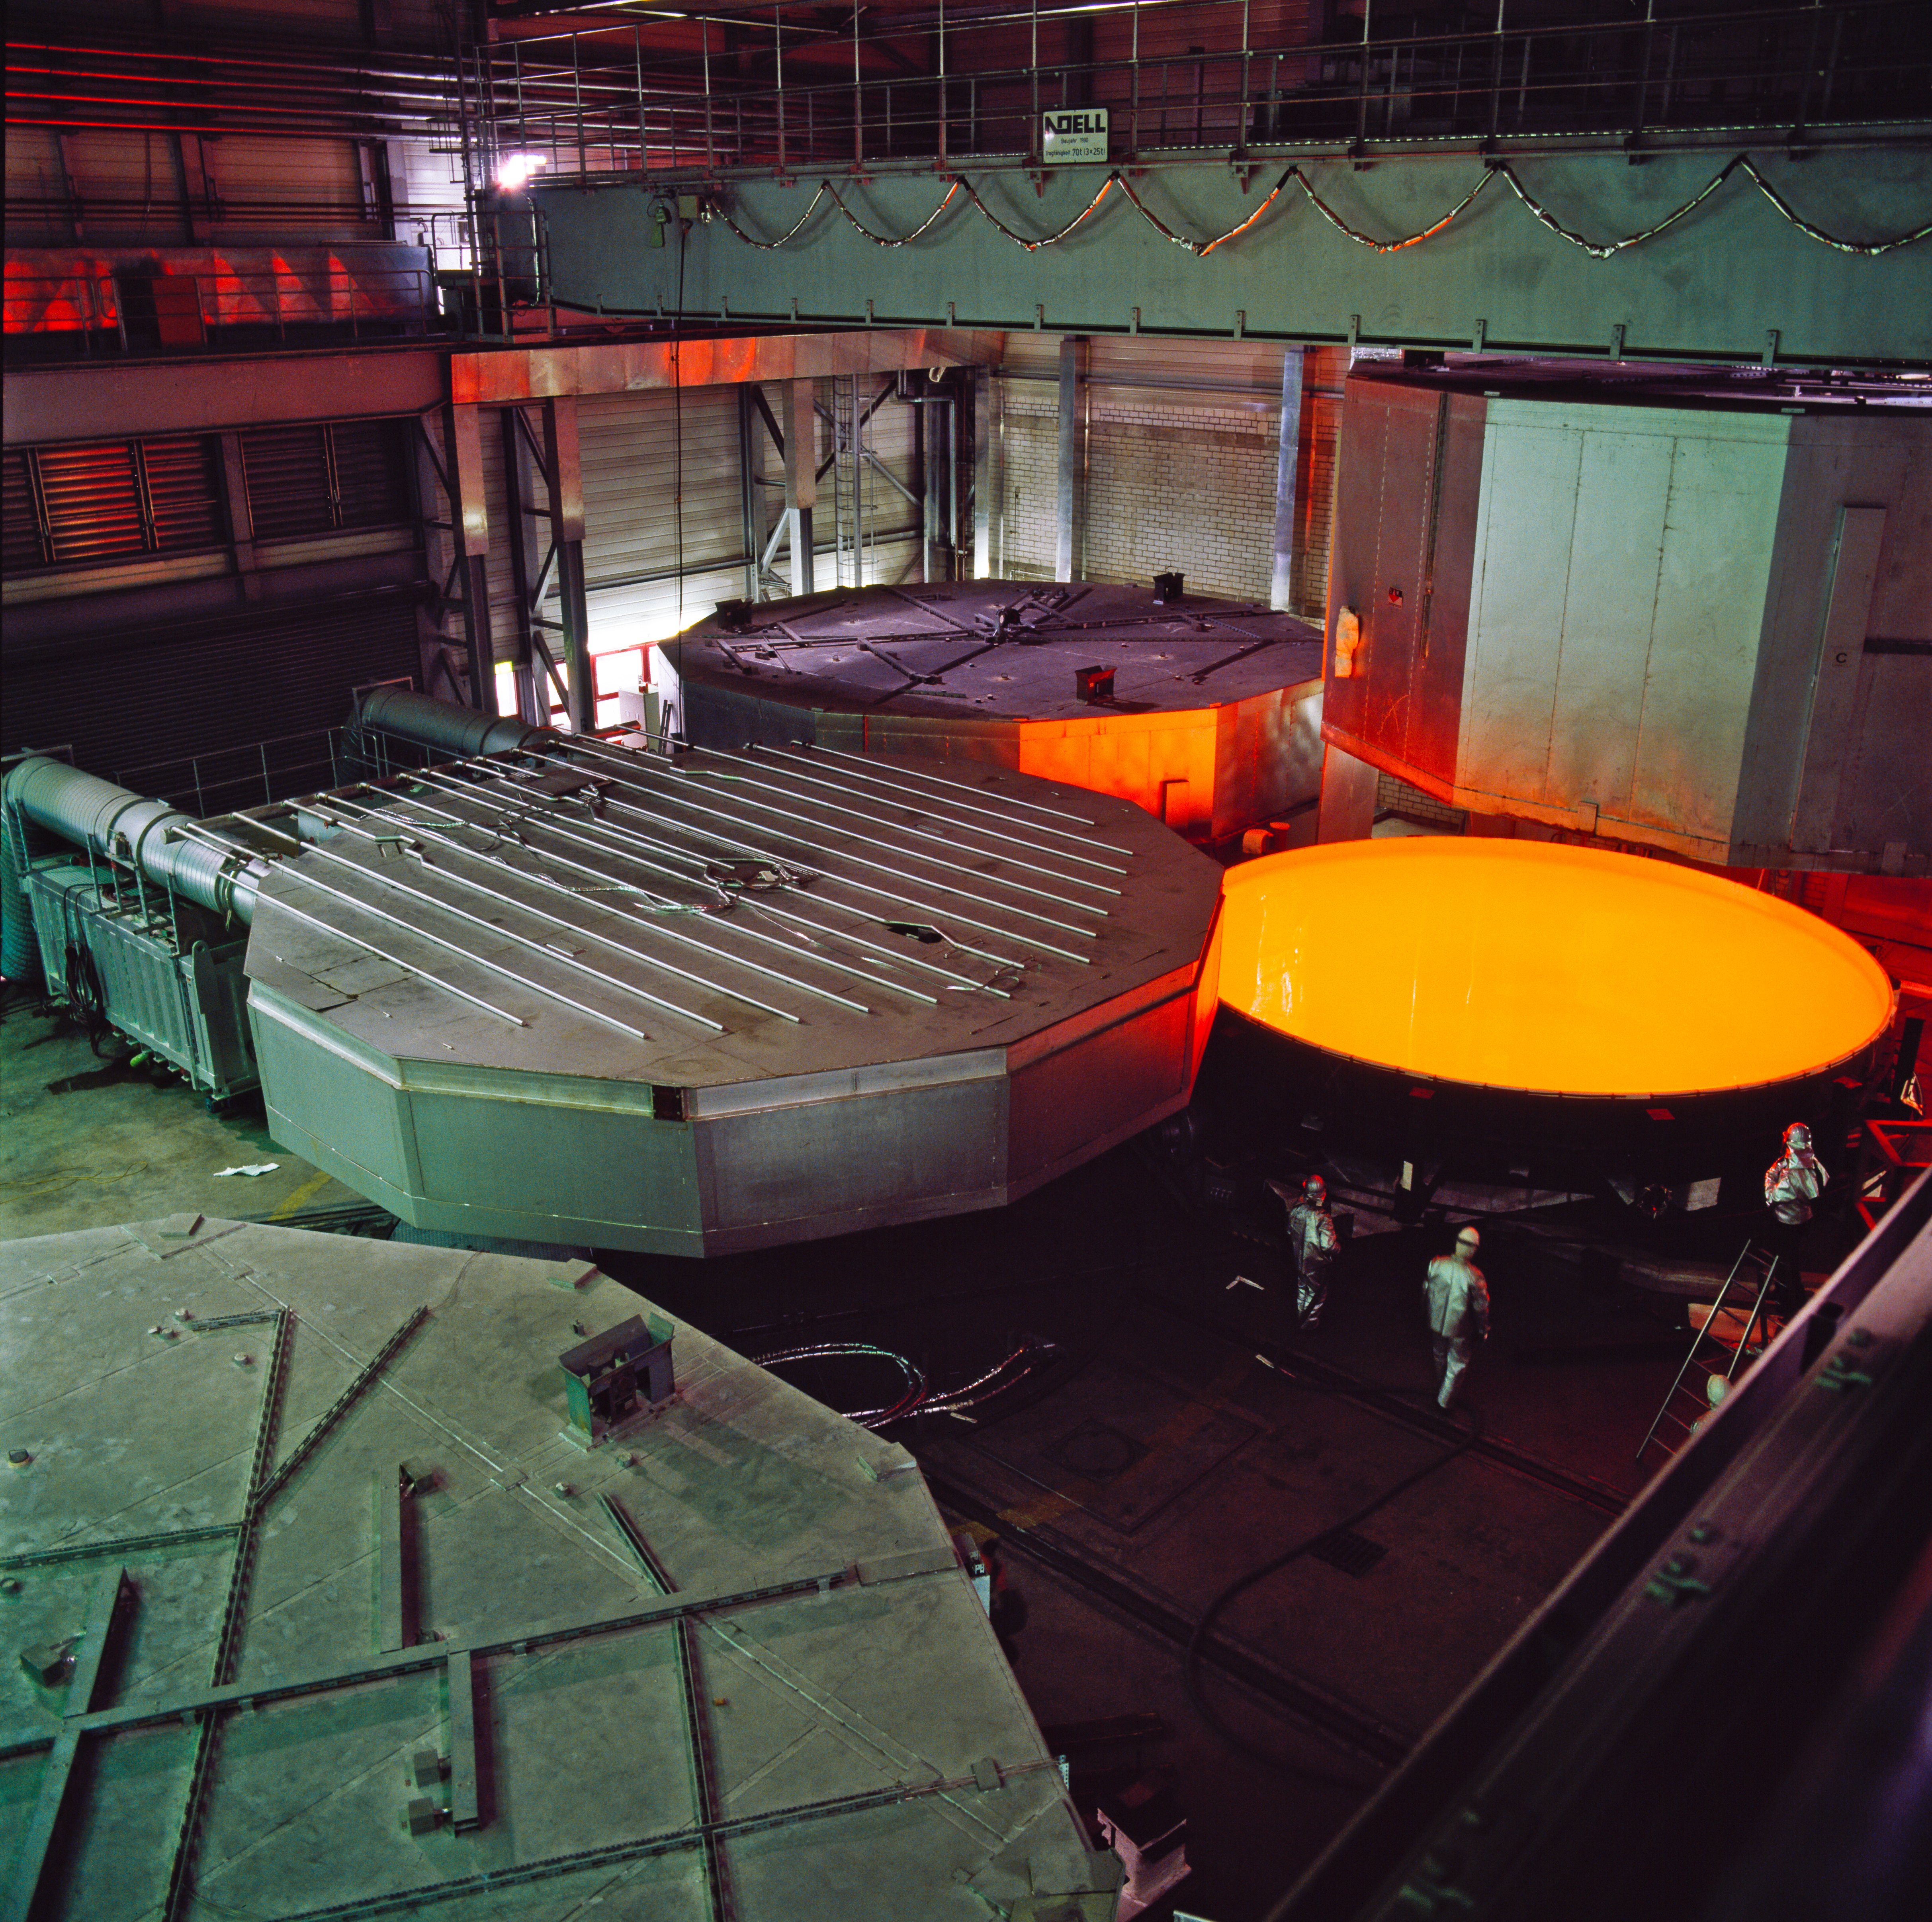

VLT primary mirror: still liquid!

Production of one of the VLT primary mirrors at the Schott company in Germany, in February 1993. The liquid yellow glowing glass is cooled down over several weeks under controlled conditions. With a diameter of 8.2 metres, the VLT primary mirrors (M1s) are among the largest one-piece astronomical mirrors in the world. The VLT M1s are only 17 cm thick and they are made of Zerodur, a special glass-ceramic with a thermal expansion coefficient close to zero. Zerodur is a very stable material that can be polished with the extremely high accuracy required by astronomical mirrors.

Credit: ESO